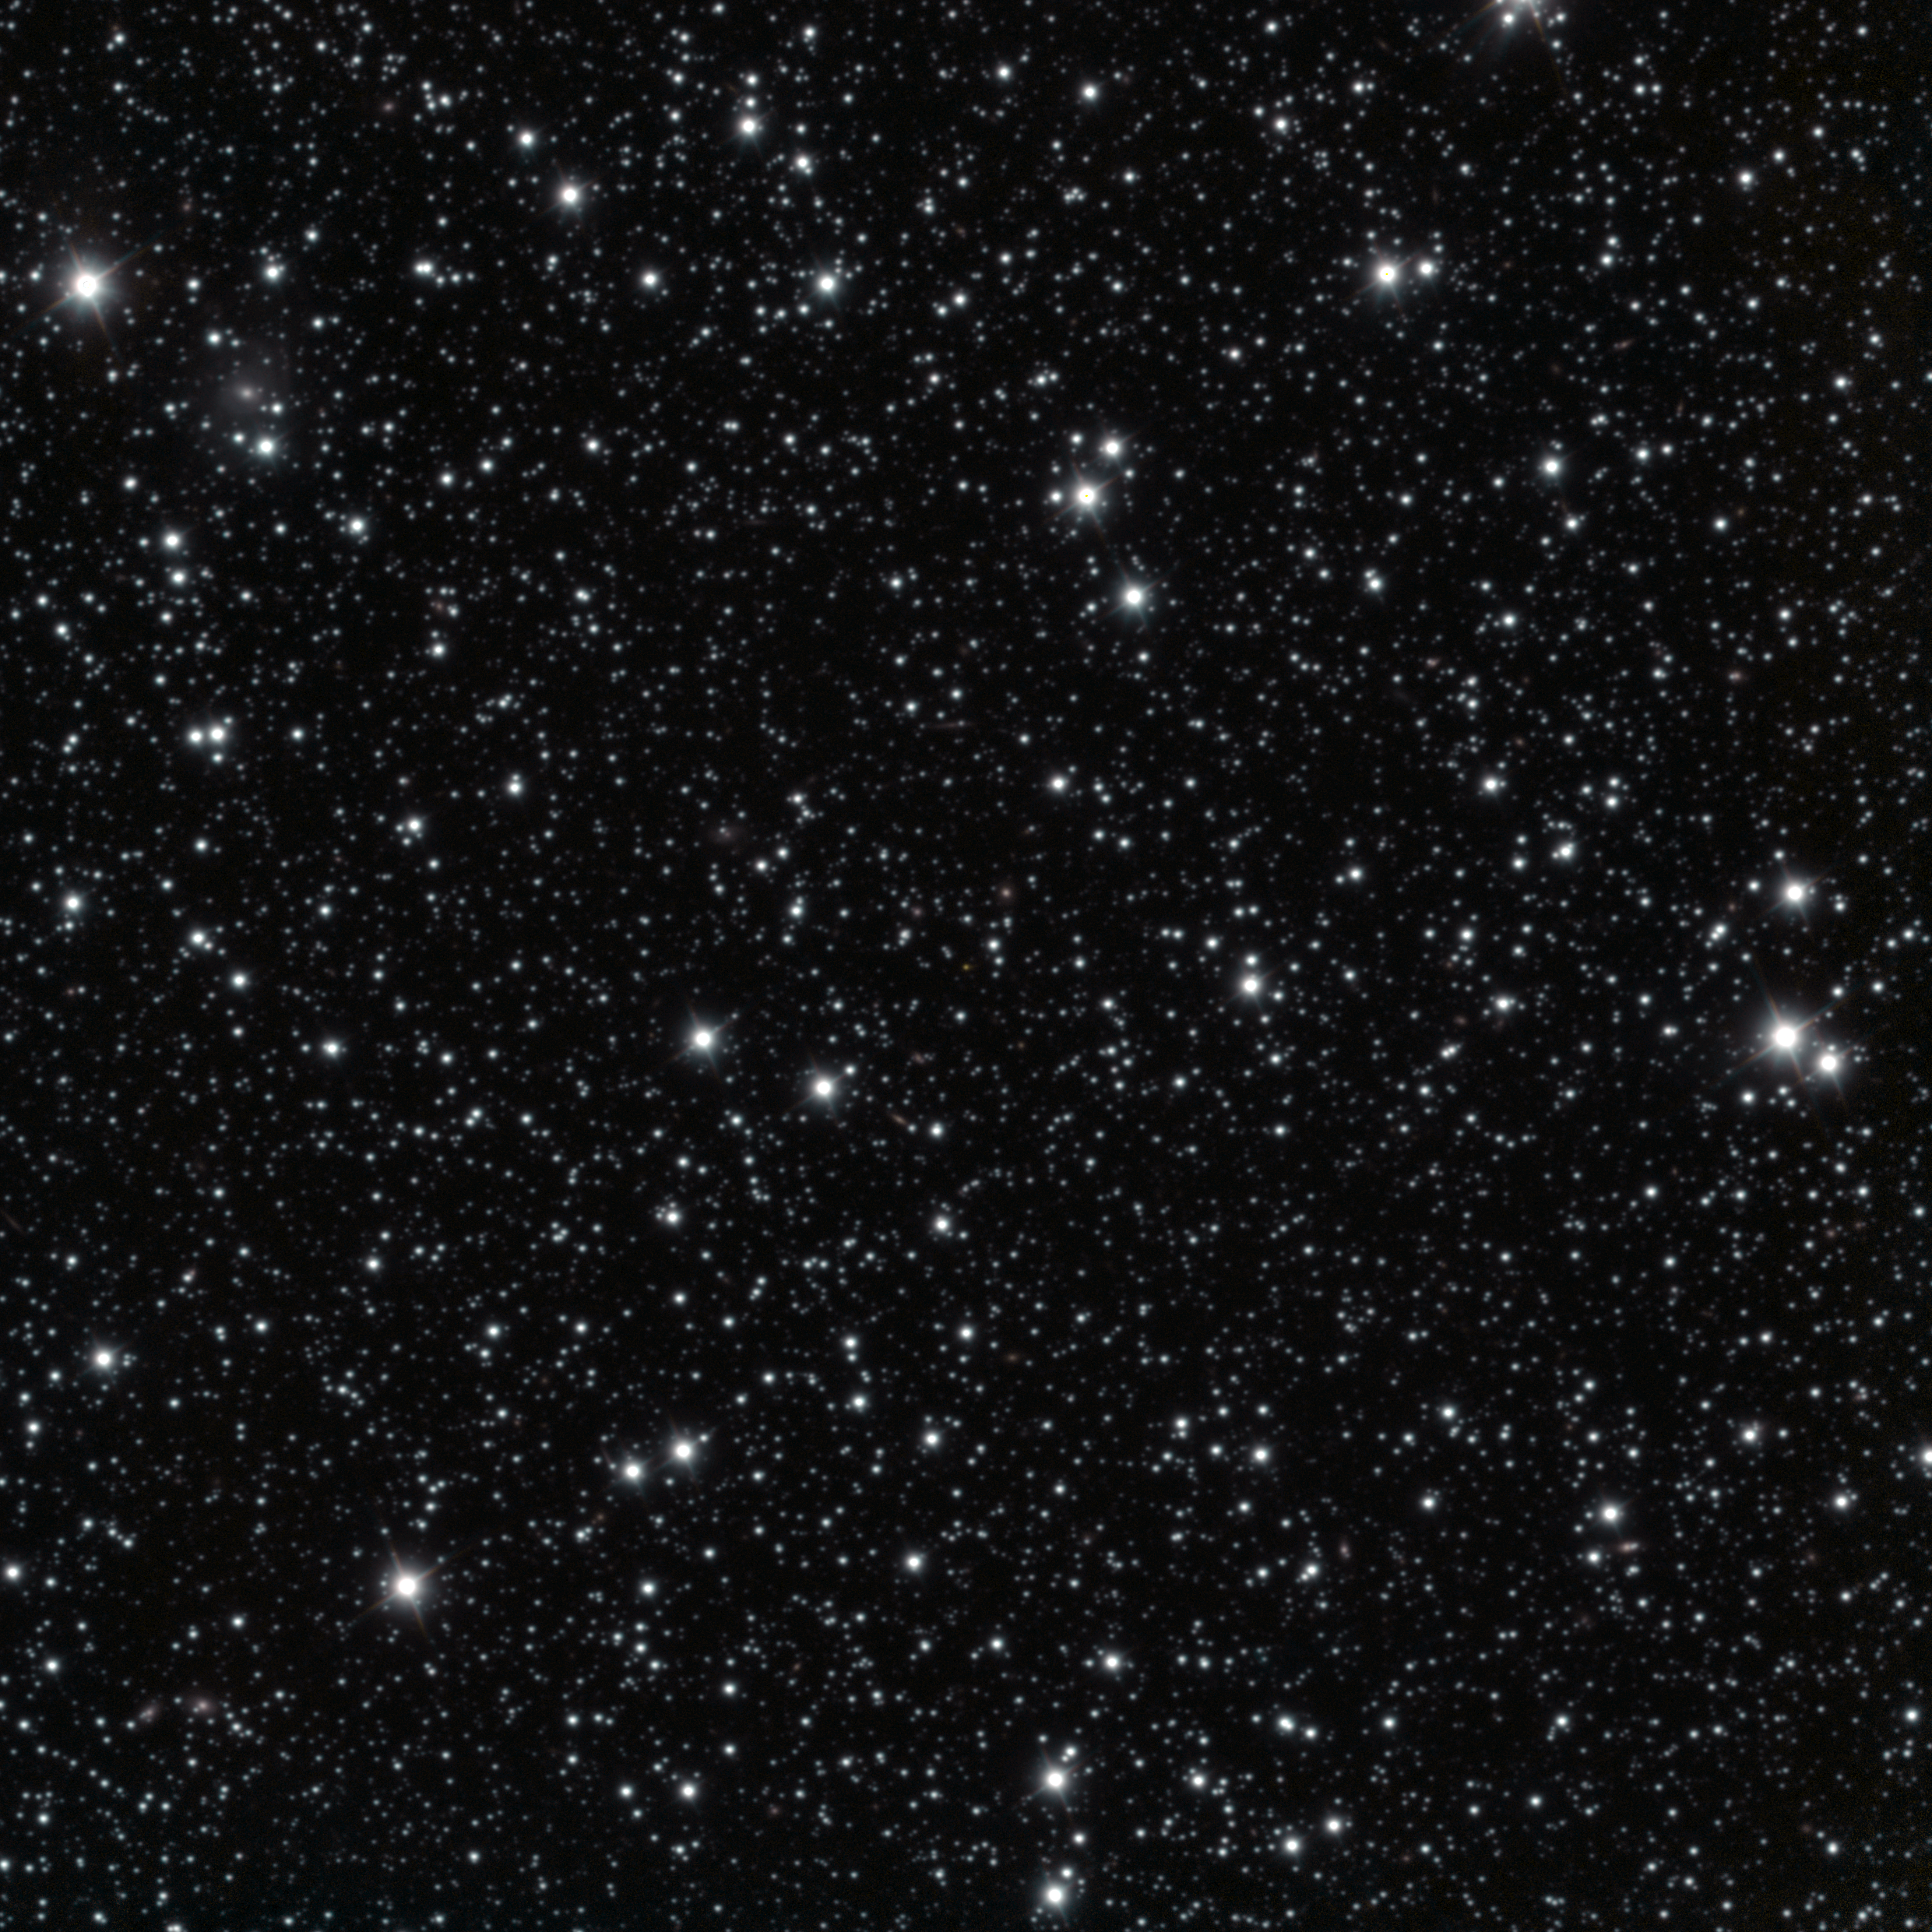

Wider view of the area around the gamma-ray burst GRB 250702B

This image shows a wider area around the gamma-ray burst GRB 250702B, a high energy explosion that repeated several times over the course of a day. The image was taken on 3 July using the HAWK-I infrared camera on ESO’s Very Large Telescope (VLT). The explosion is the orange source right at the centre of the image.

Credit: ESO/A. Levan, A. Martin-Carrillo et al.